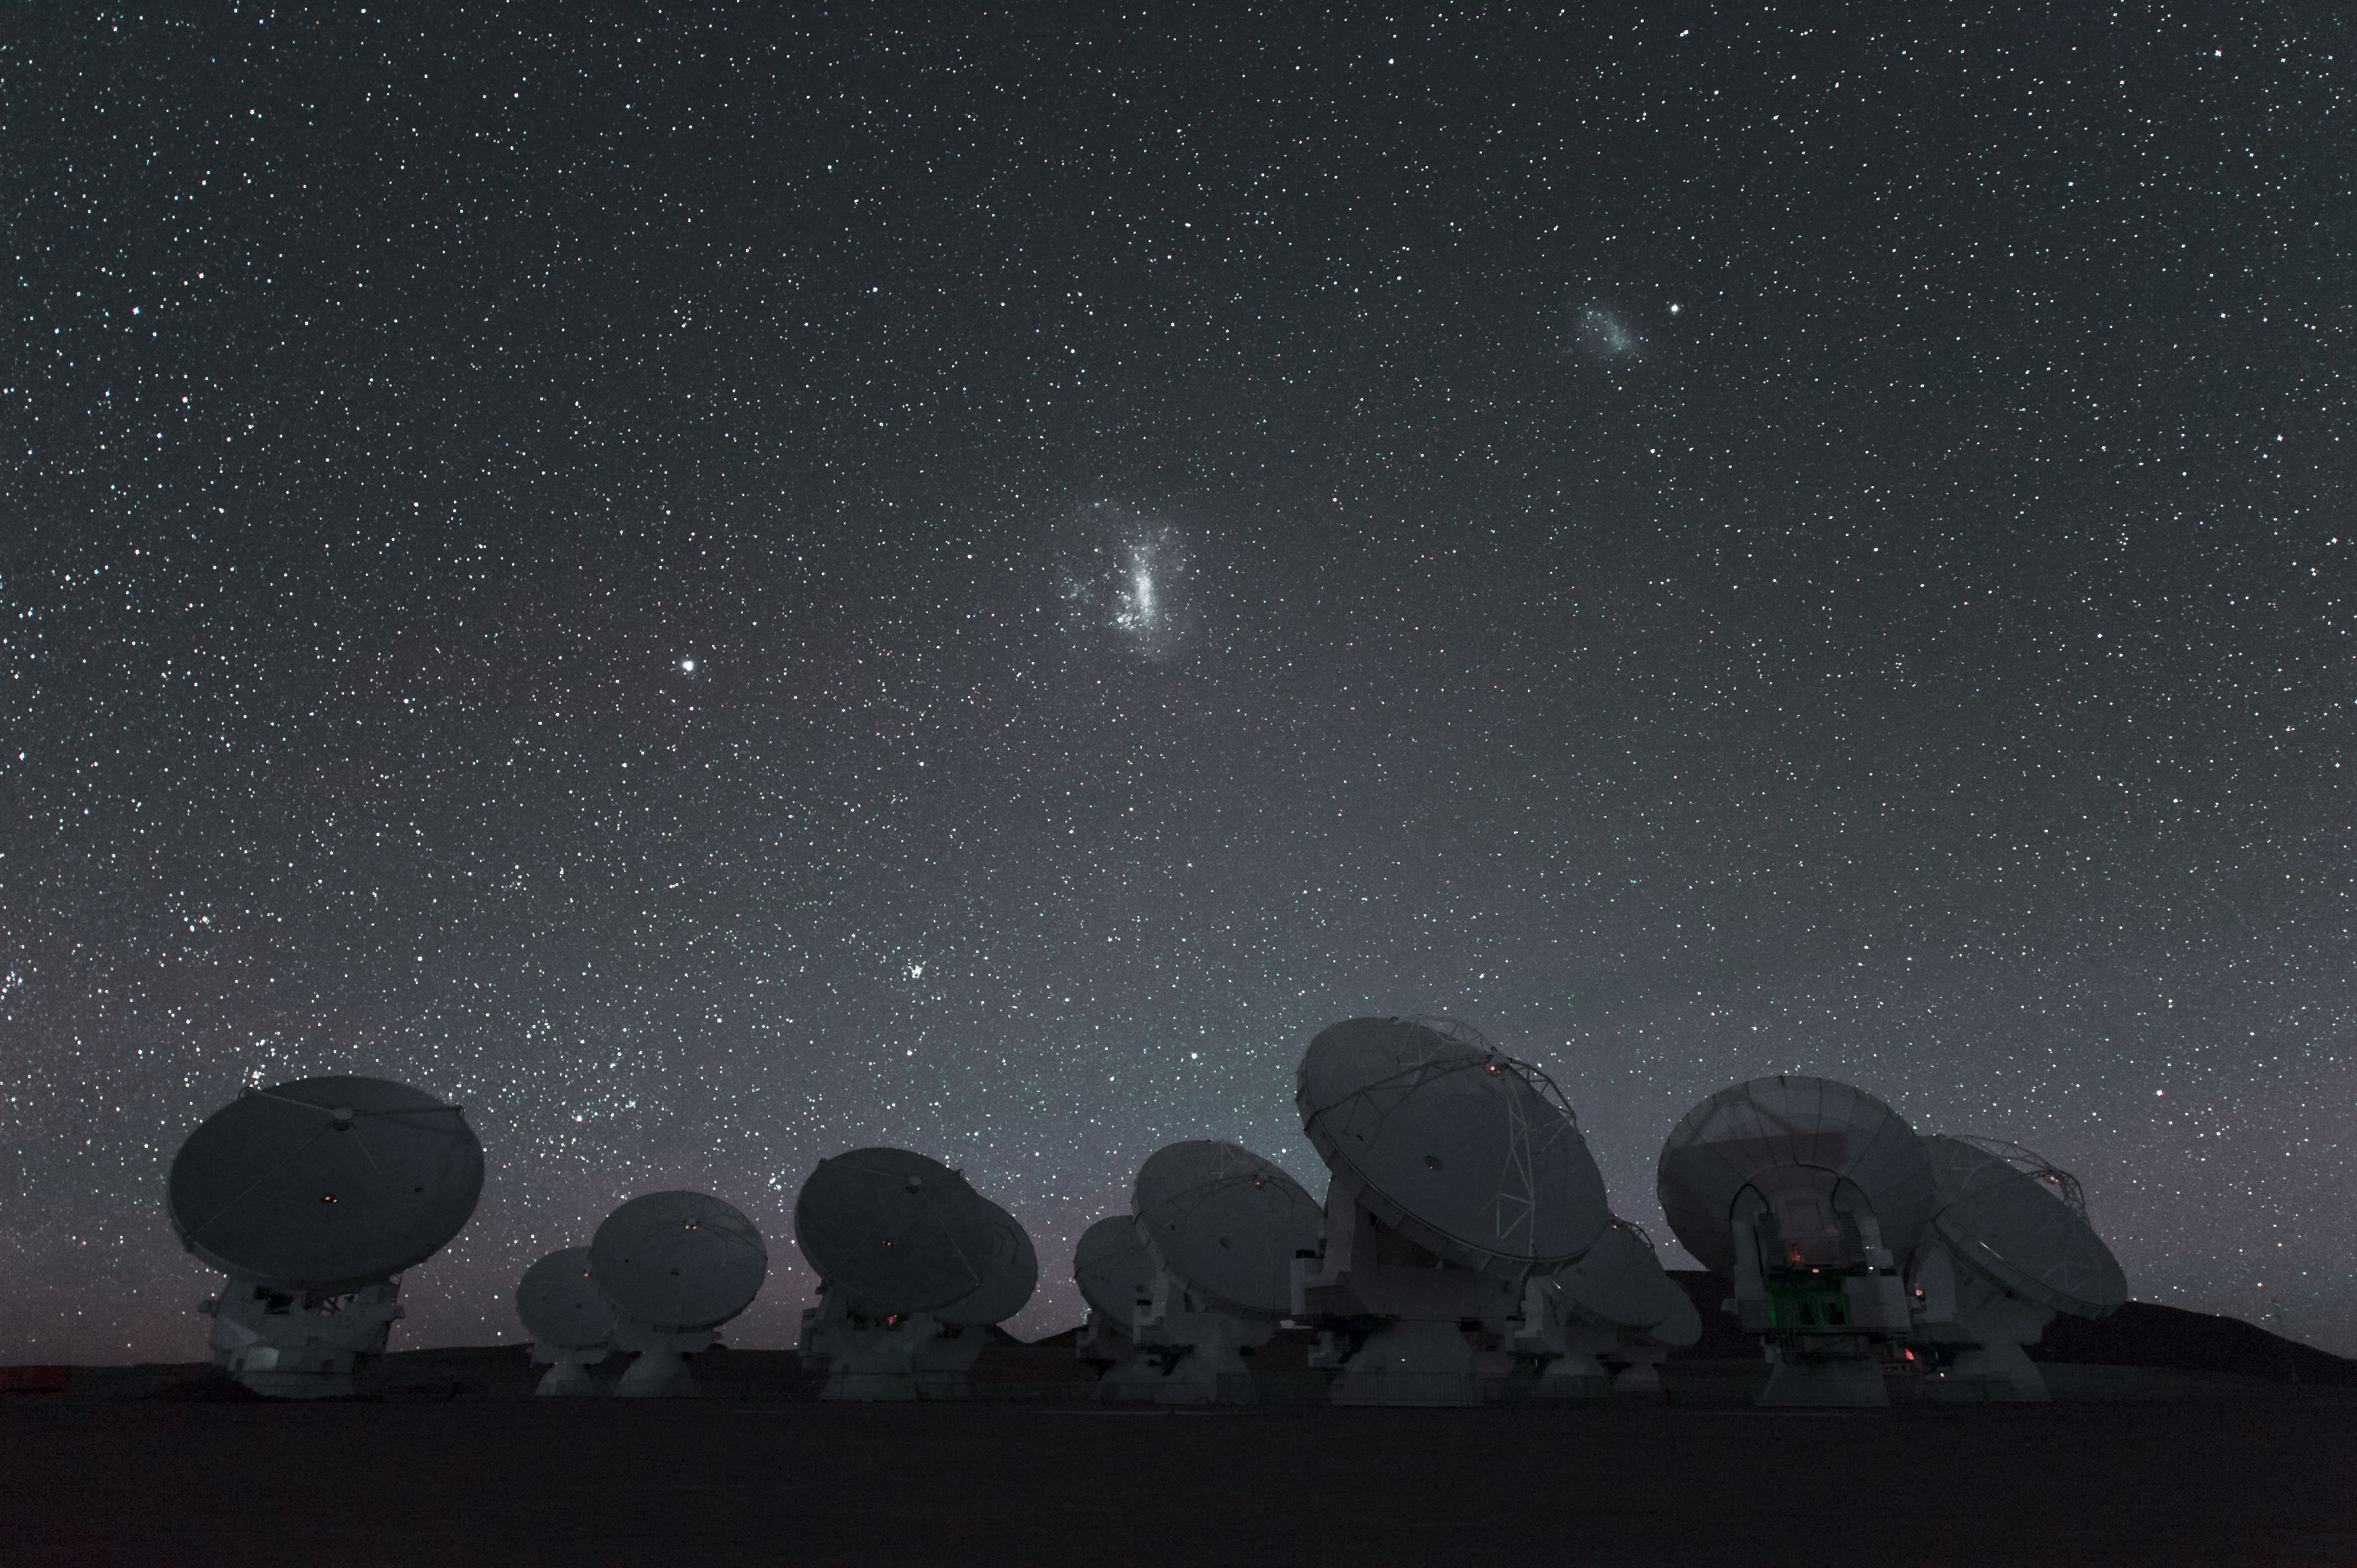

ALMA and the Large and Small Magellanic Clouds

ALMA and the Large and Small Magellanic Clouds.

Credit: ESO/C. Malin